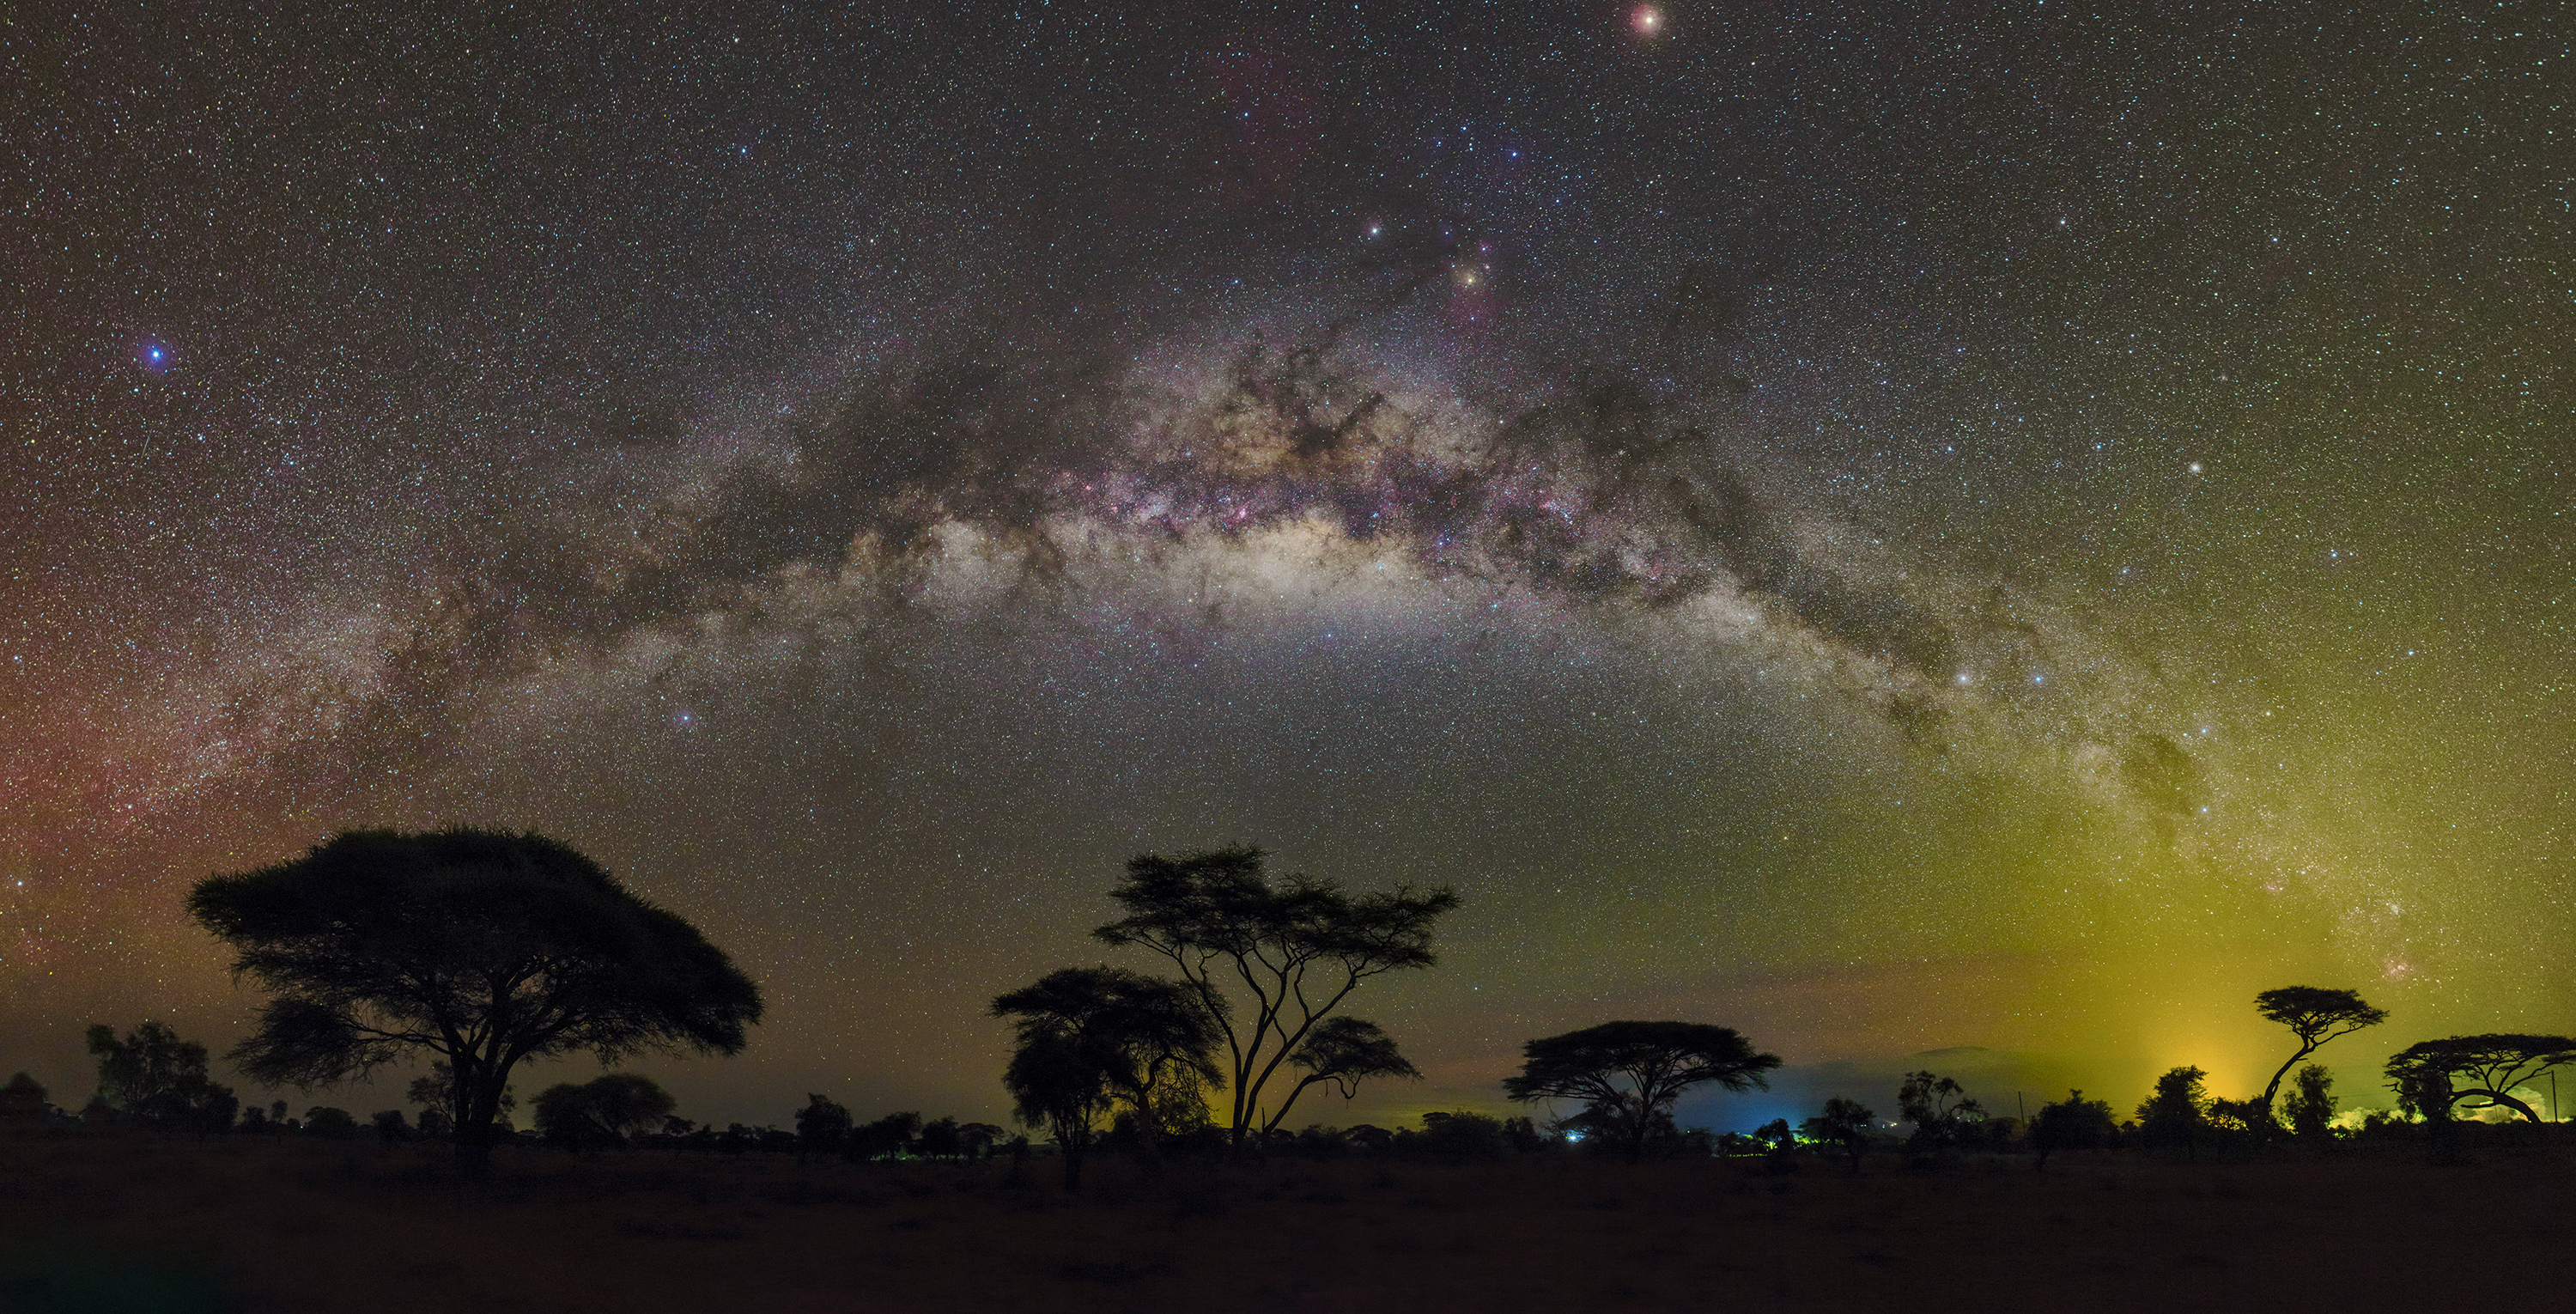

Milky Way Arch over Amboseli National Park

Image title: Milky Way Arch over Amboseli National Park
Author: Amirreza Kamkar
Country: Germany

This image was taken in July 2016 from the Amboseli National Park in Kenya, located close to the equator.

In Egyptian mythology from northern Africa, the Milky Way was associated with a river sailed by gods and souls. The Zulu in South Africa interpret this pattern of dark and bright clouds of stars as an animal with black and white skin, whereas the South African Khoikhoi and San considered it “The Star’s Road”. In several South African cultures, the arch of the Milky Way is a pathway to the heavens formed by a mother goddess, according to a South African creation myth that was adopted in the 19th century from early ethnological research, but has vanished today.

In the middle-right of the image we find the bright red star Antares in the modern constellation of the Scorpion and at the upper-left edge is the white star Vega that is considered a Male Steenbok by the peoples around Cape Town.

Indigenous Australians have many names for the Milky Way. The Yolnu people of Arnhem Land in Australia’s Northern Territory refer to the Milky Way as Milnguya, the sky river. One of the prominent patterns in this image is associated with the contrast between the light and dark regions of the Milky Way.

These dark regions are cool dense clouds of interstellar dust and gas, which block the light from stars behind them. One of the prominent patterns is that of the Celestial Emu referred to as Tchingal by several Indigenous peoples of south Australia. The head and beak of the emu (the Coalsack Nebula) lie to the bottom-left of the Southern Cross (seen in the far bottom-right of the image), and the body and legs stretch leftward from it. Other indigenous groups associate the dark regions with caves or waterways. The orientation of the emu over the year provides important clues as to when it is time to pick emu eggs, and when the eggs are hatching. In some months, when these clouds of the Milky Way are close to the horizon, they are not considered as emu at all but as two creeping crocodiles.

The modern figure of the dark Pipe Nebula is clearly visible above the centre of the Galaxy; the smoke of this pipe reaches the colourful rho Ophiuchi region next to Antares in Scorpius, the orange-red star just above the Milky Way. Antares is referred to by the Boorong people as Djuit, the red-rumped parrot, while the Kokatha people of the Western Desert refer to Antares as Kogolongo, the red-tailed black cockatoo.

In addition, some notable constellations can be seen: Cygnus, Aquila, Lyra, Scorpius, Sagittarius, Crux, and Centaurus. The pointer stars, Alpha and Beta Centauri, are occasionally interpreted as The Eyes of the Beast in some South African traditions.

Also see image in Zenodo: https://doi.org/10.5281/zenodo.7422830

Credit: Amirreza Kamkar/IAU OAE